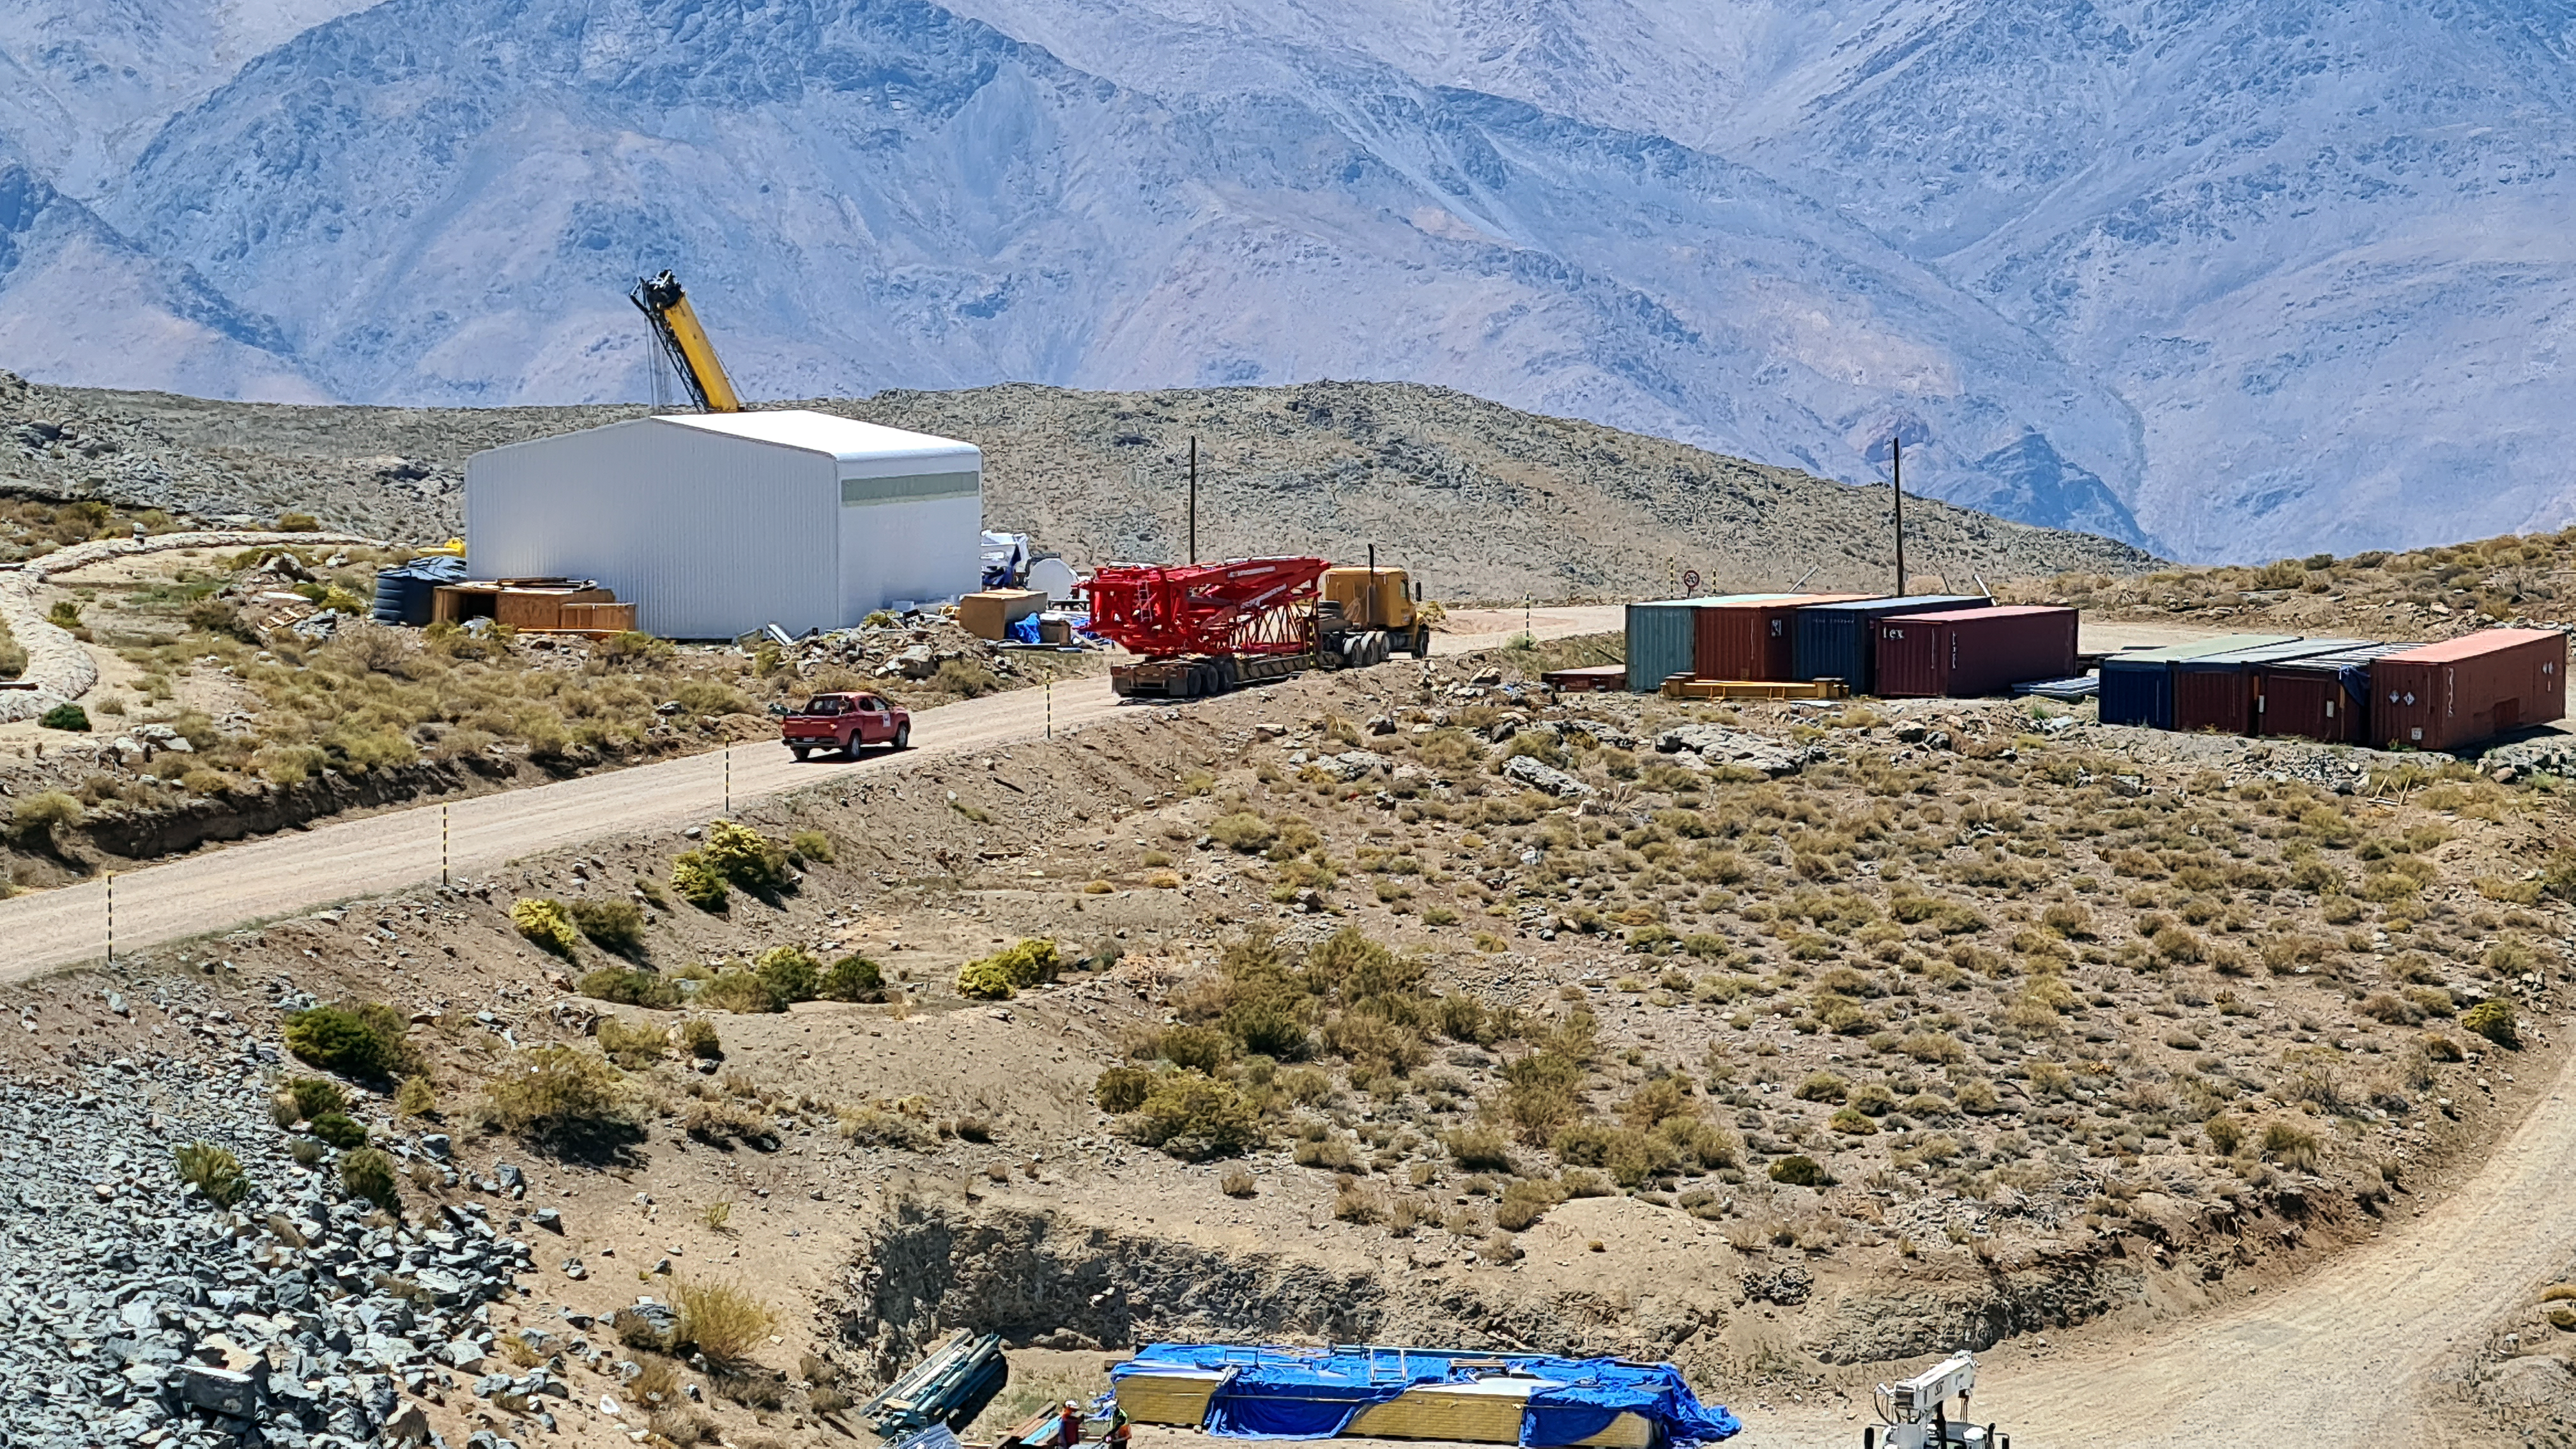

Rubin November, 2020

Construction activity on Cerro Pachón continues to expand, with approximately 40 people working on the summit each day last week. That will increase this week with the restart of the team installing critical telescope utilities. The contracted team for the dome is now about 20 people who are focused on getting the dome enclosed before the TMA team arrives in January. The dome cladding is going up fast!

Credit: Rubin Obs/NSF/AURA